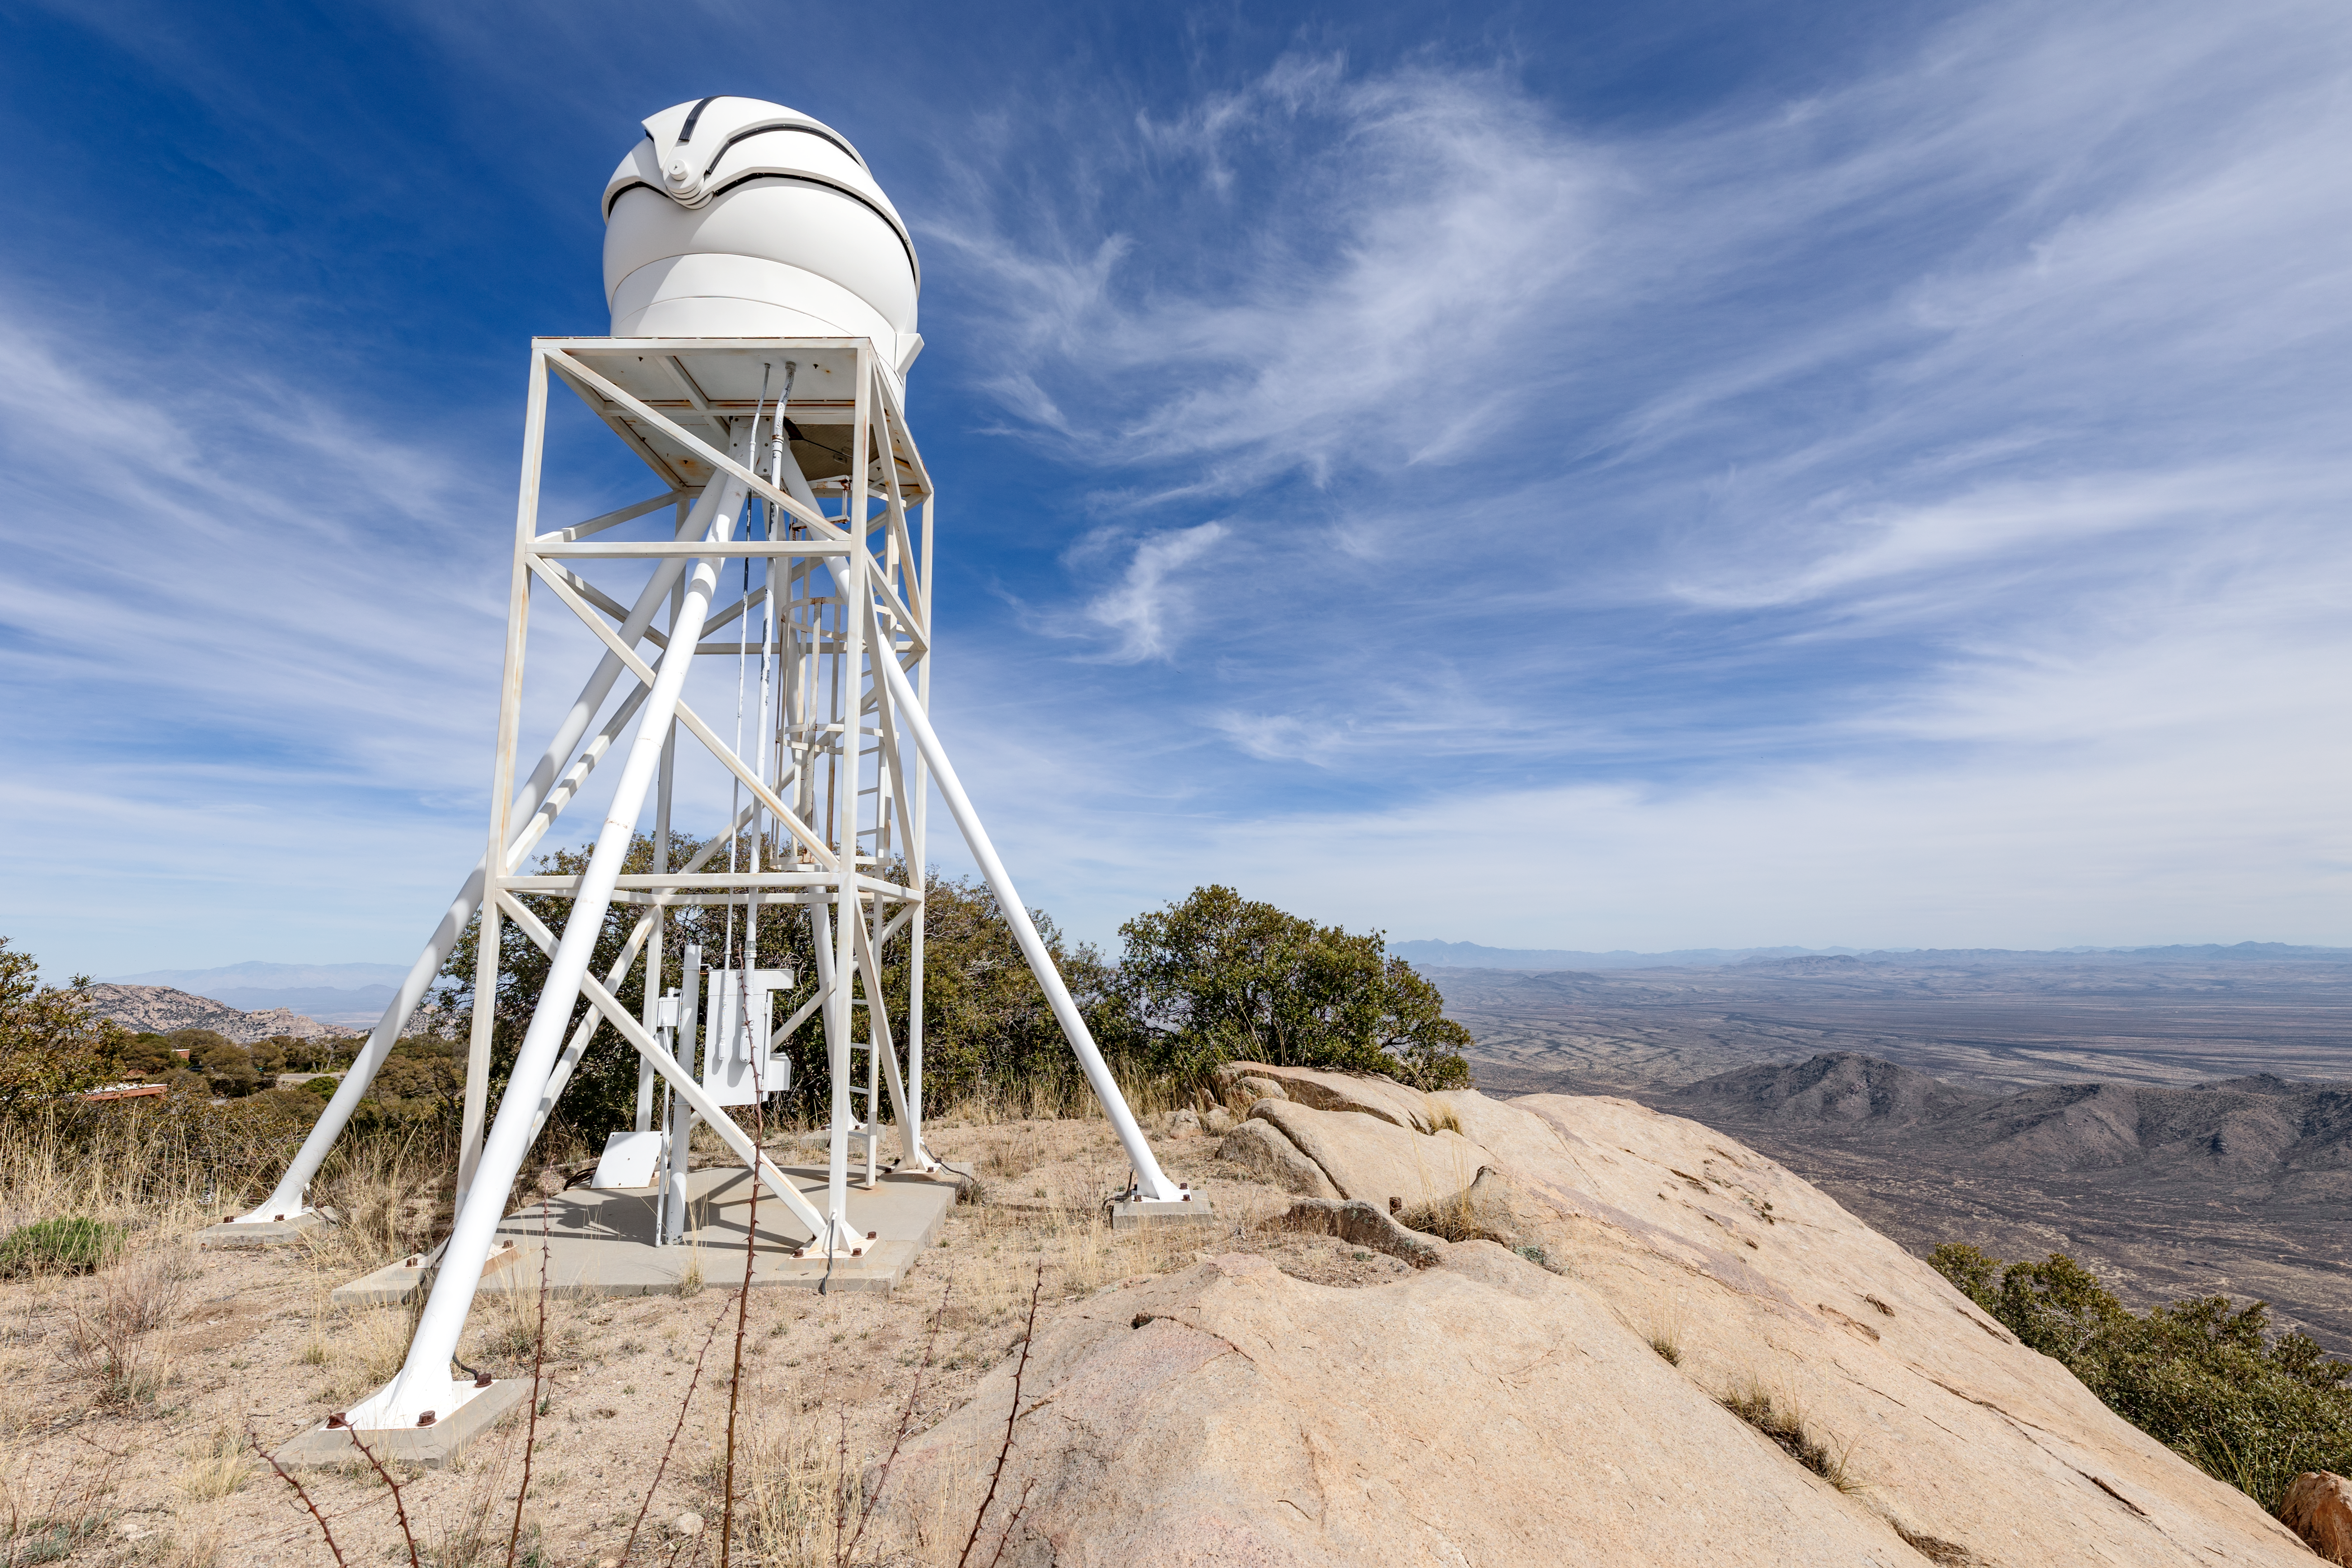

KPNO DIMM and Arizona

The KPNO DIMM looking out into the Arizona landscape on Kitt Peak National Observatory.

Credit: KPNO/NOIRLab/NSF/AURA/T. Slovinský